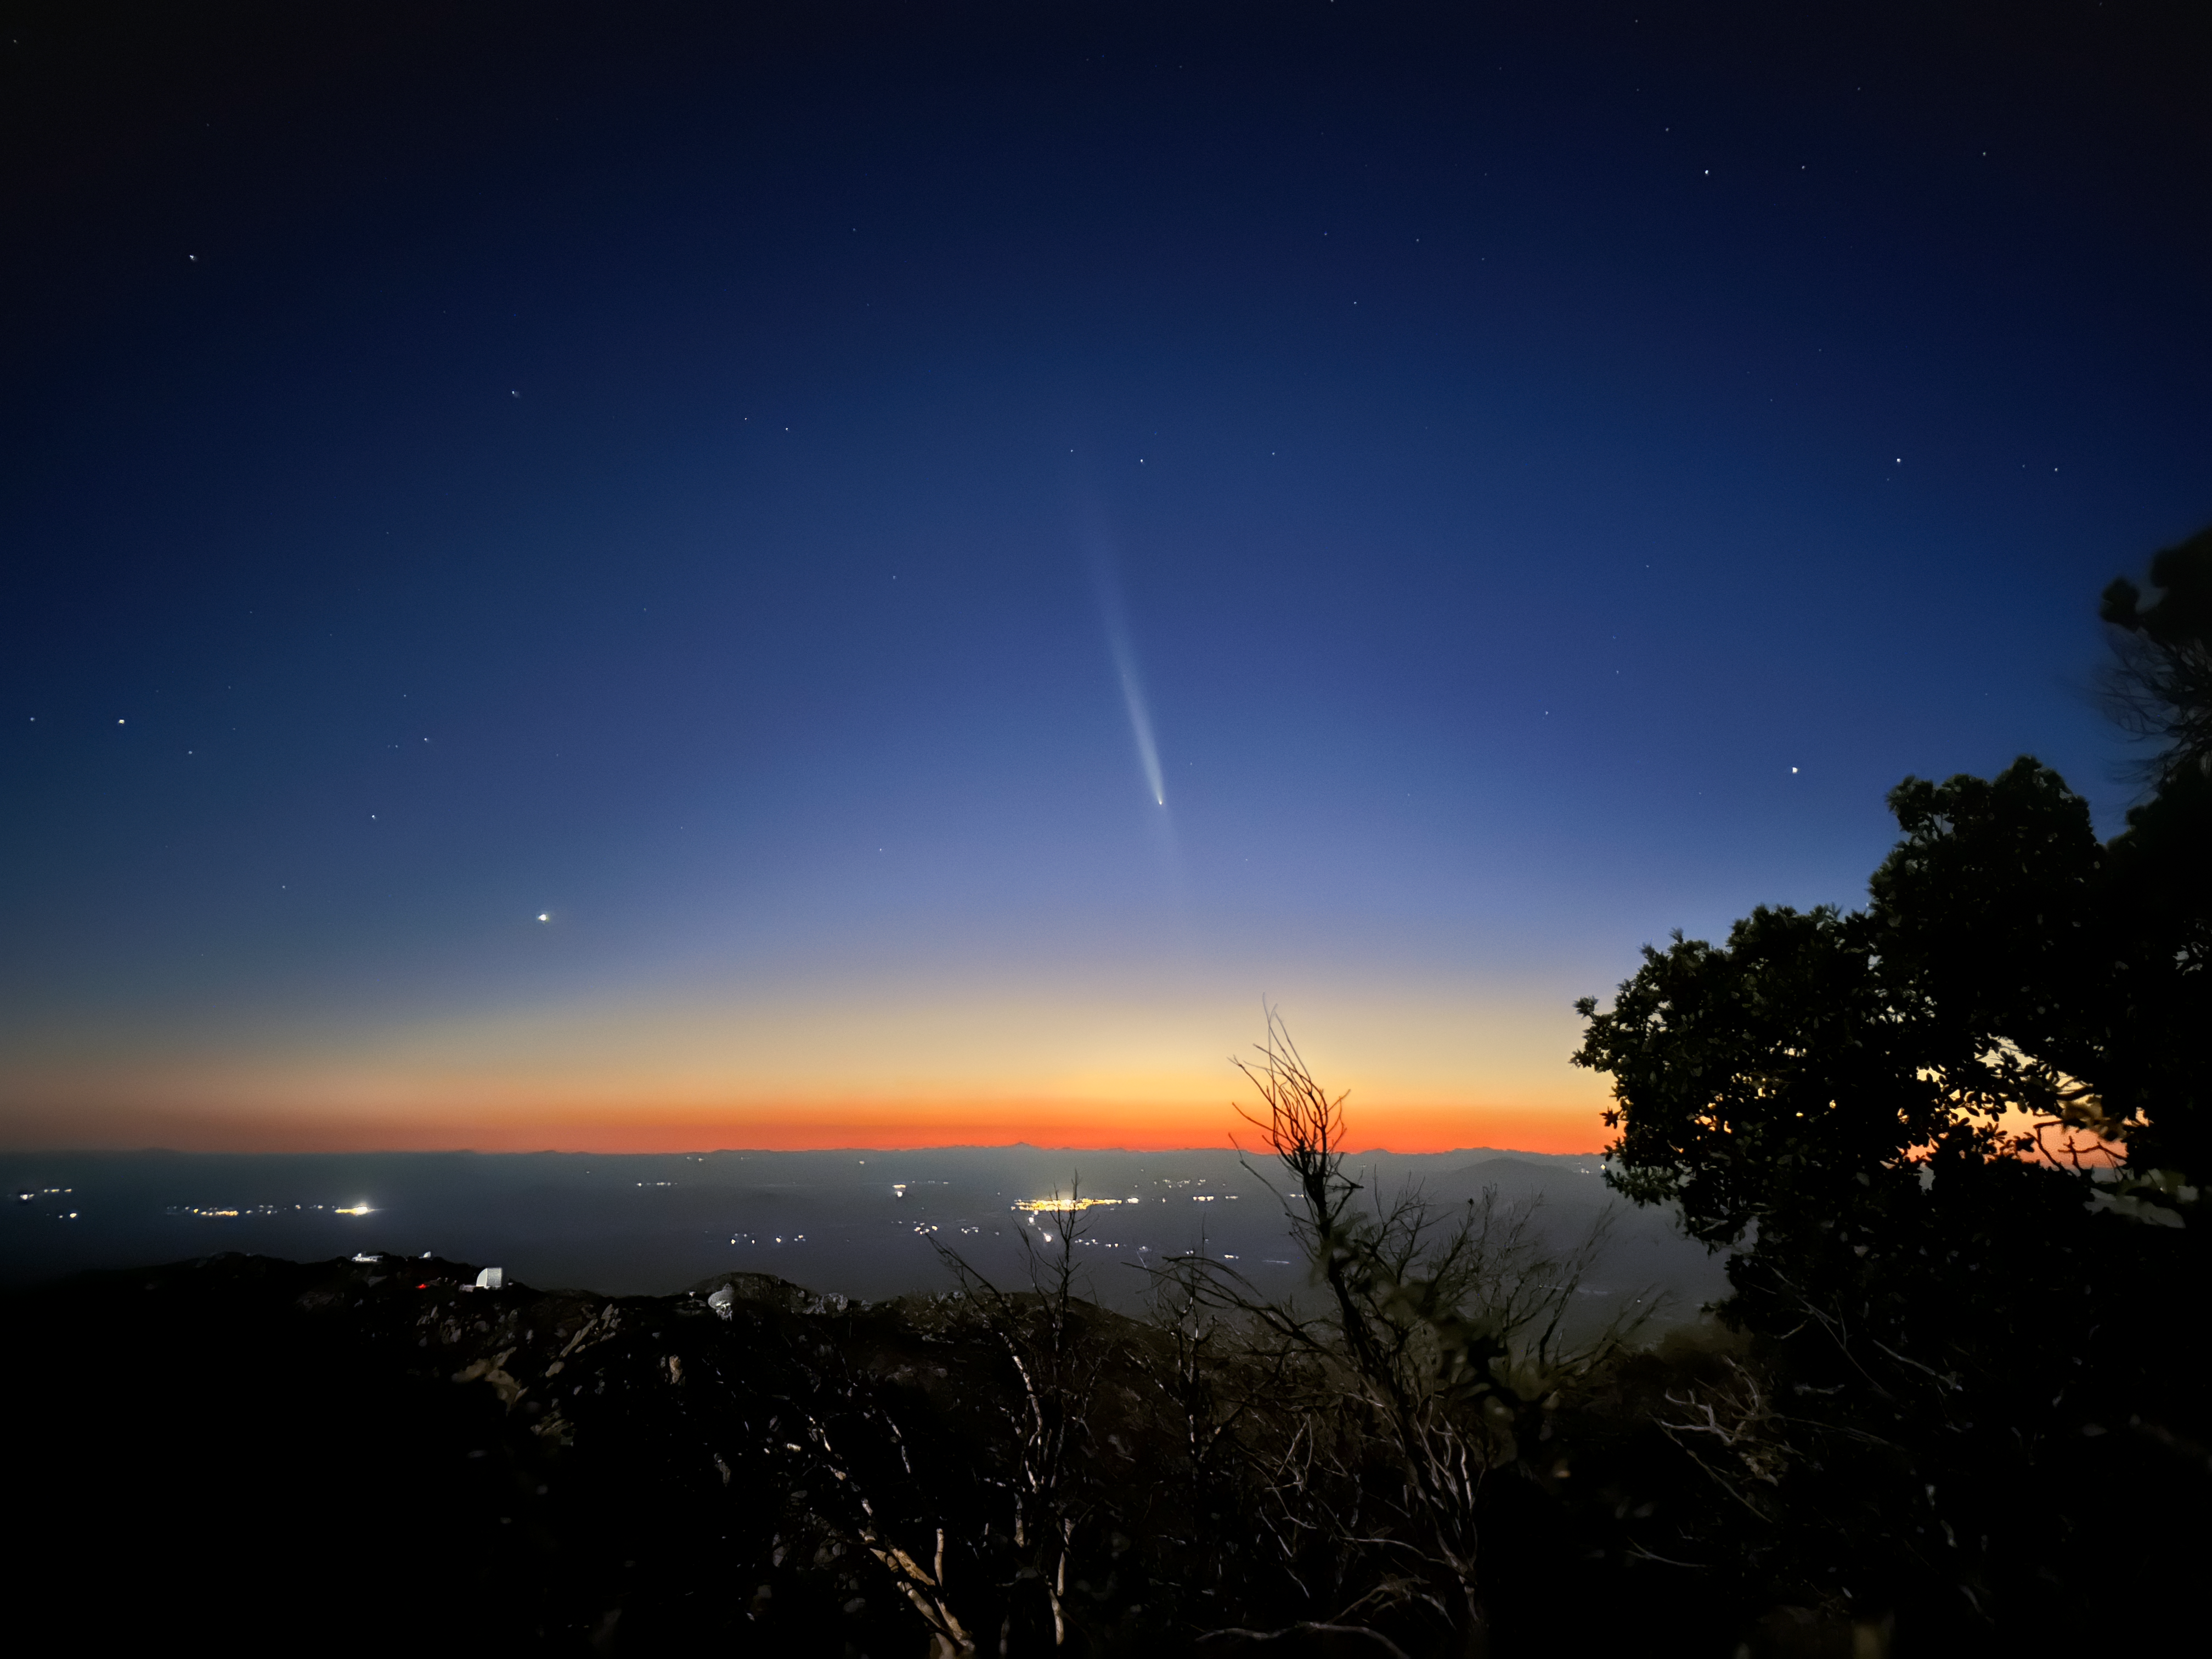

Comet ATLAS from Kitt Peak

A view of Comet C/2023 A3 (Tsuchinshan-ATLAS) from Kitt Peak National Observatory.

Credit: KPNO/NOIRLab/NSF/AURA/J. Lockridge